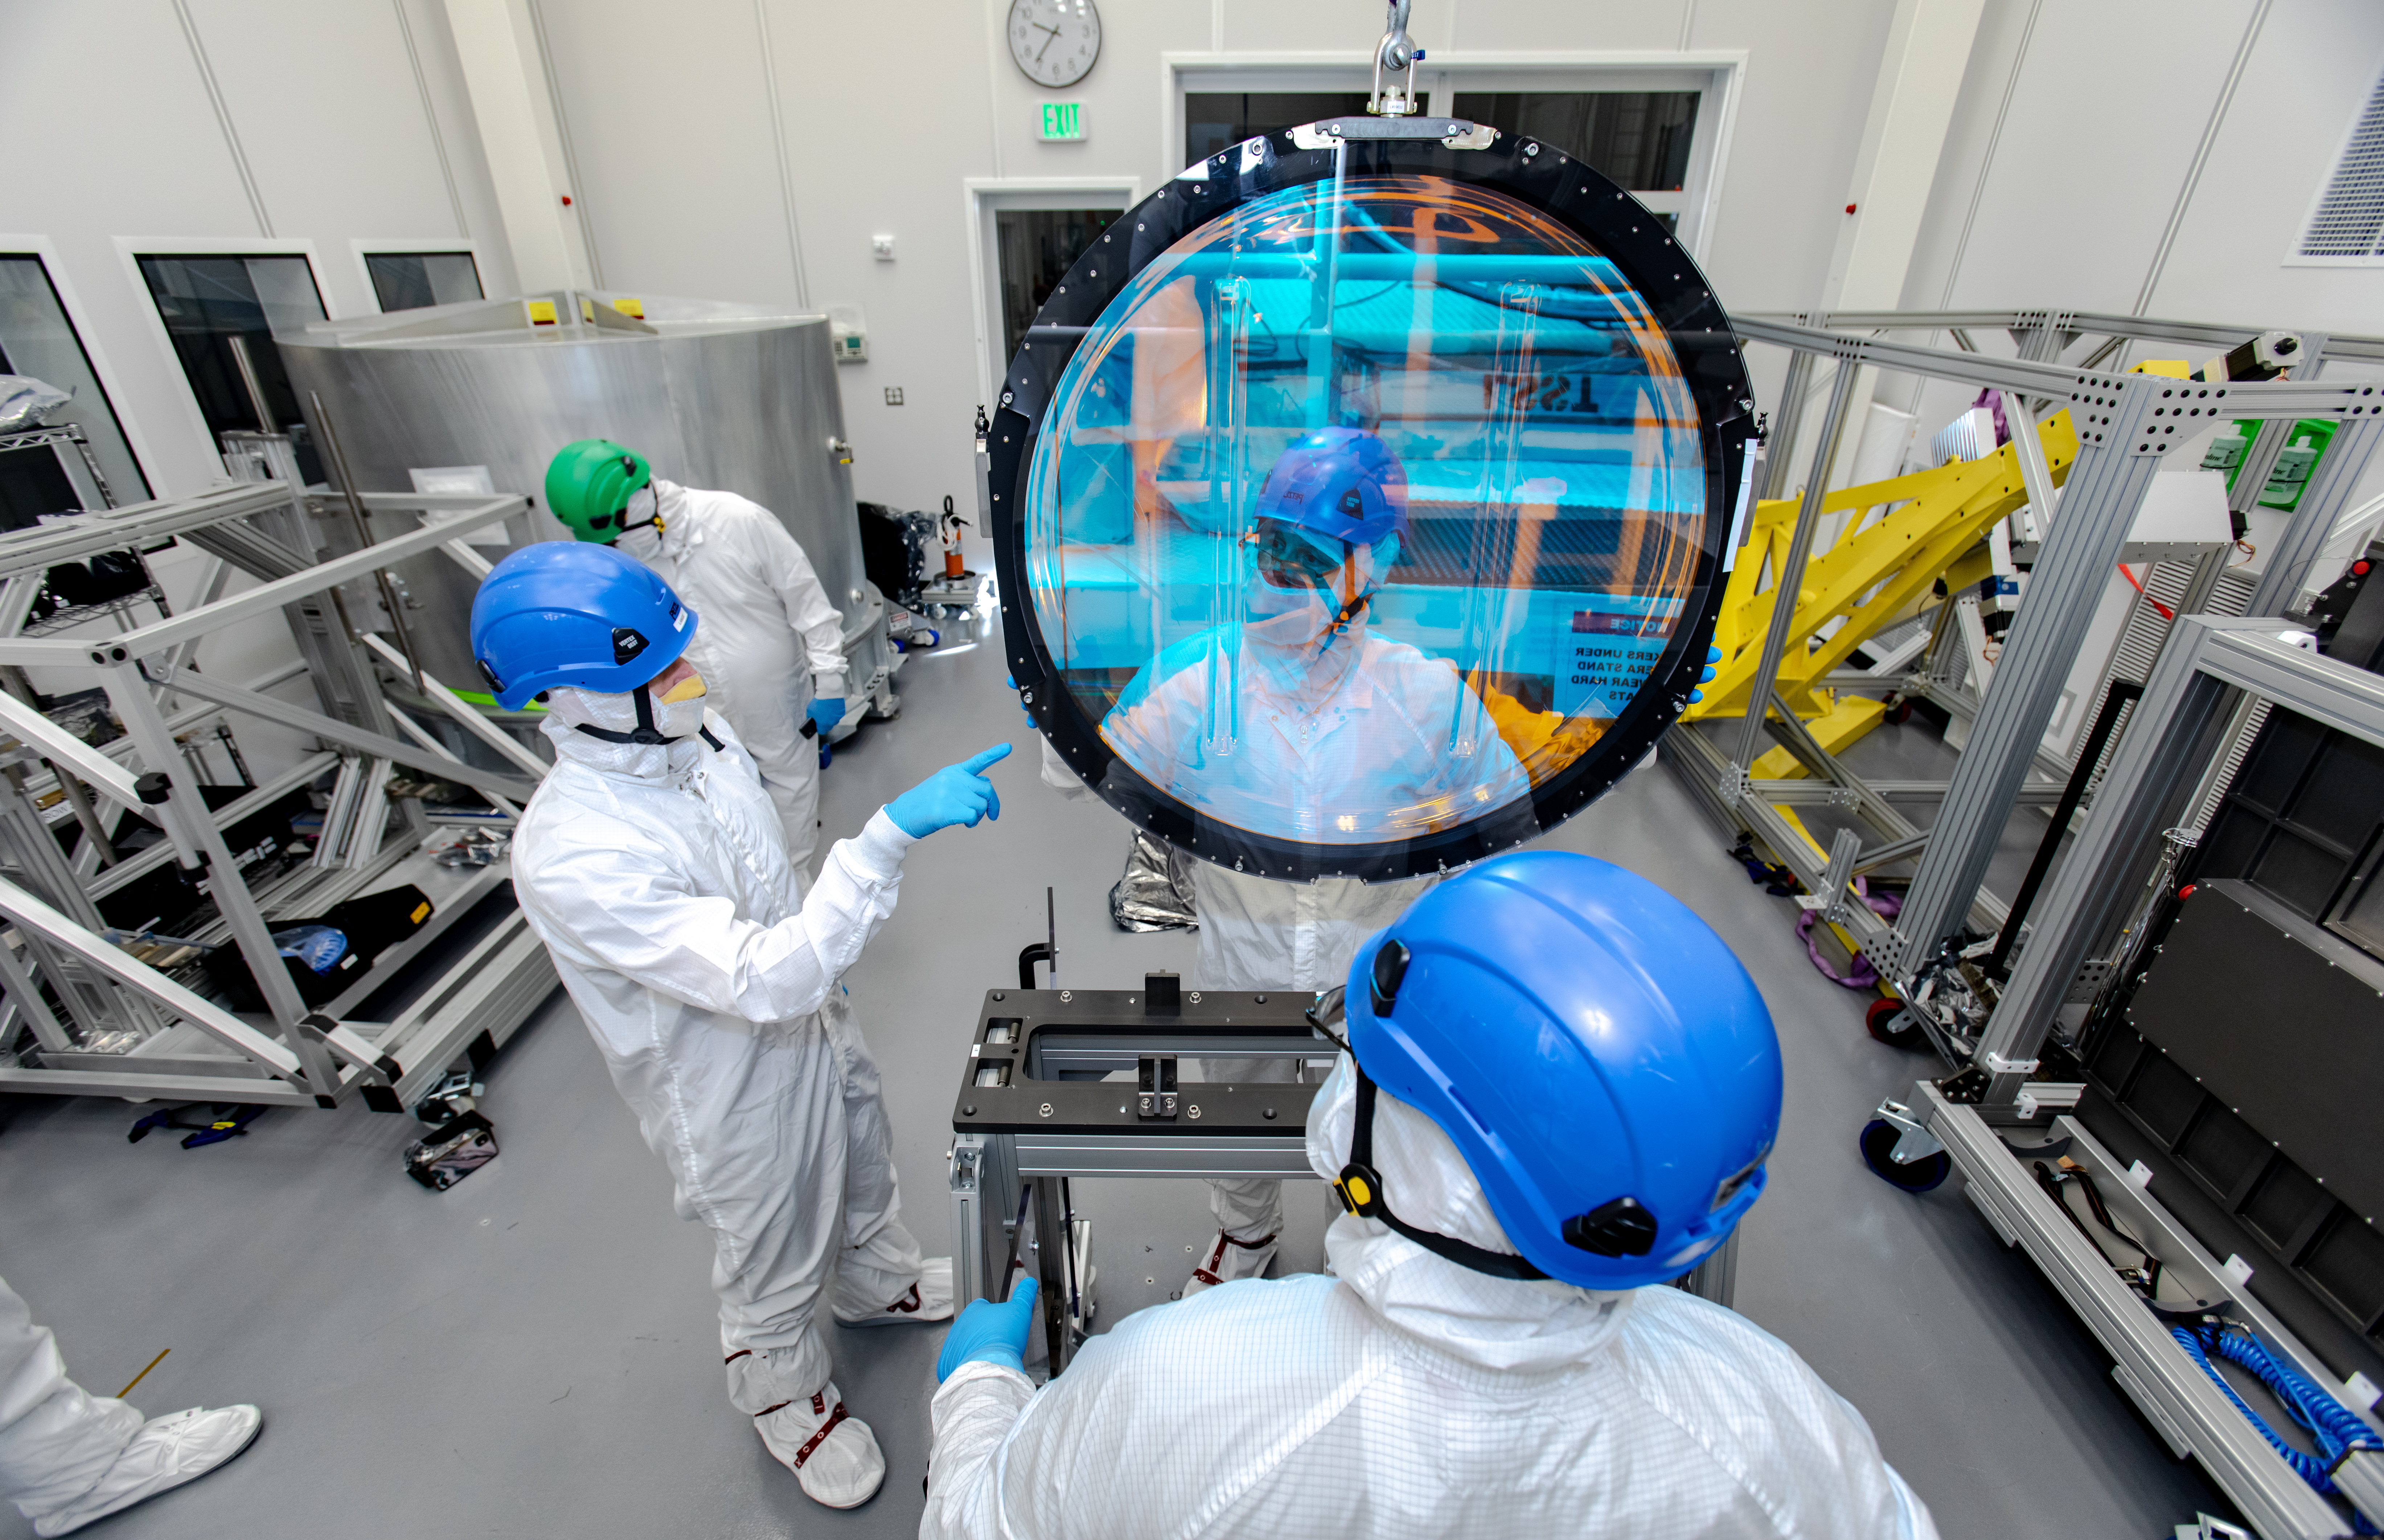

LSST R-Band Optical Filter

SLAC's LSST team carefully unpack, examine, test and store the r-band filter, the first of six optic filters that will be part of the completed LSST Camera.

Credit: Jacqueline Ramseyer Orrell/SLAC National Accelerator Laboratory